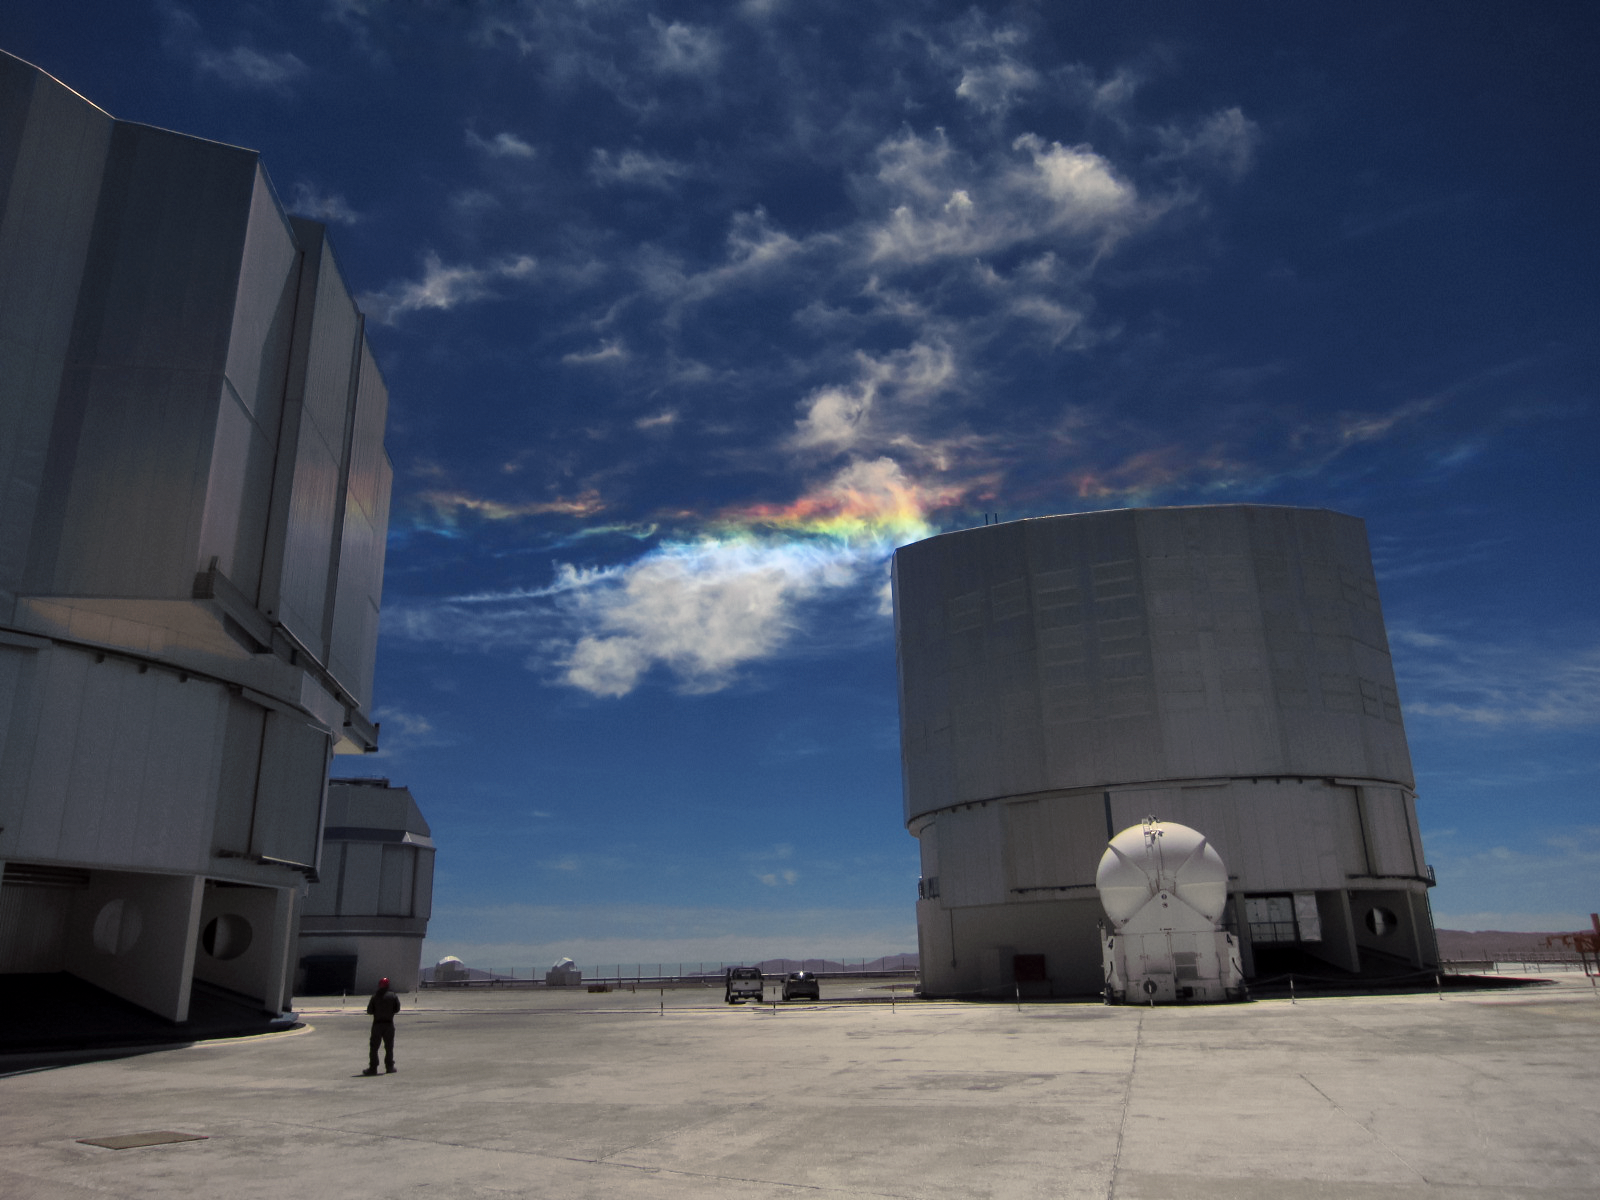

Starry nights, extraordinary days

Sky phenomena are not reserved for the night alone. Here a relatively rare instance of a circumhorizontal arc, caused by particular refraction of light, casts vivid colours in the clouds over the site of ESO's Very Large Telescope (VLT), the world's most advanced visible-light astronomical observatory.

Credit: ESO/T. Pfrommer